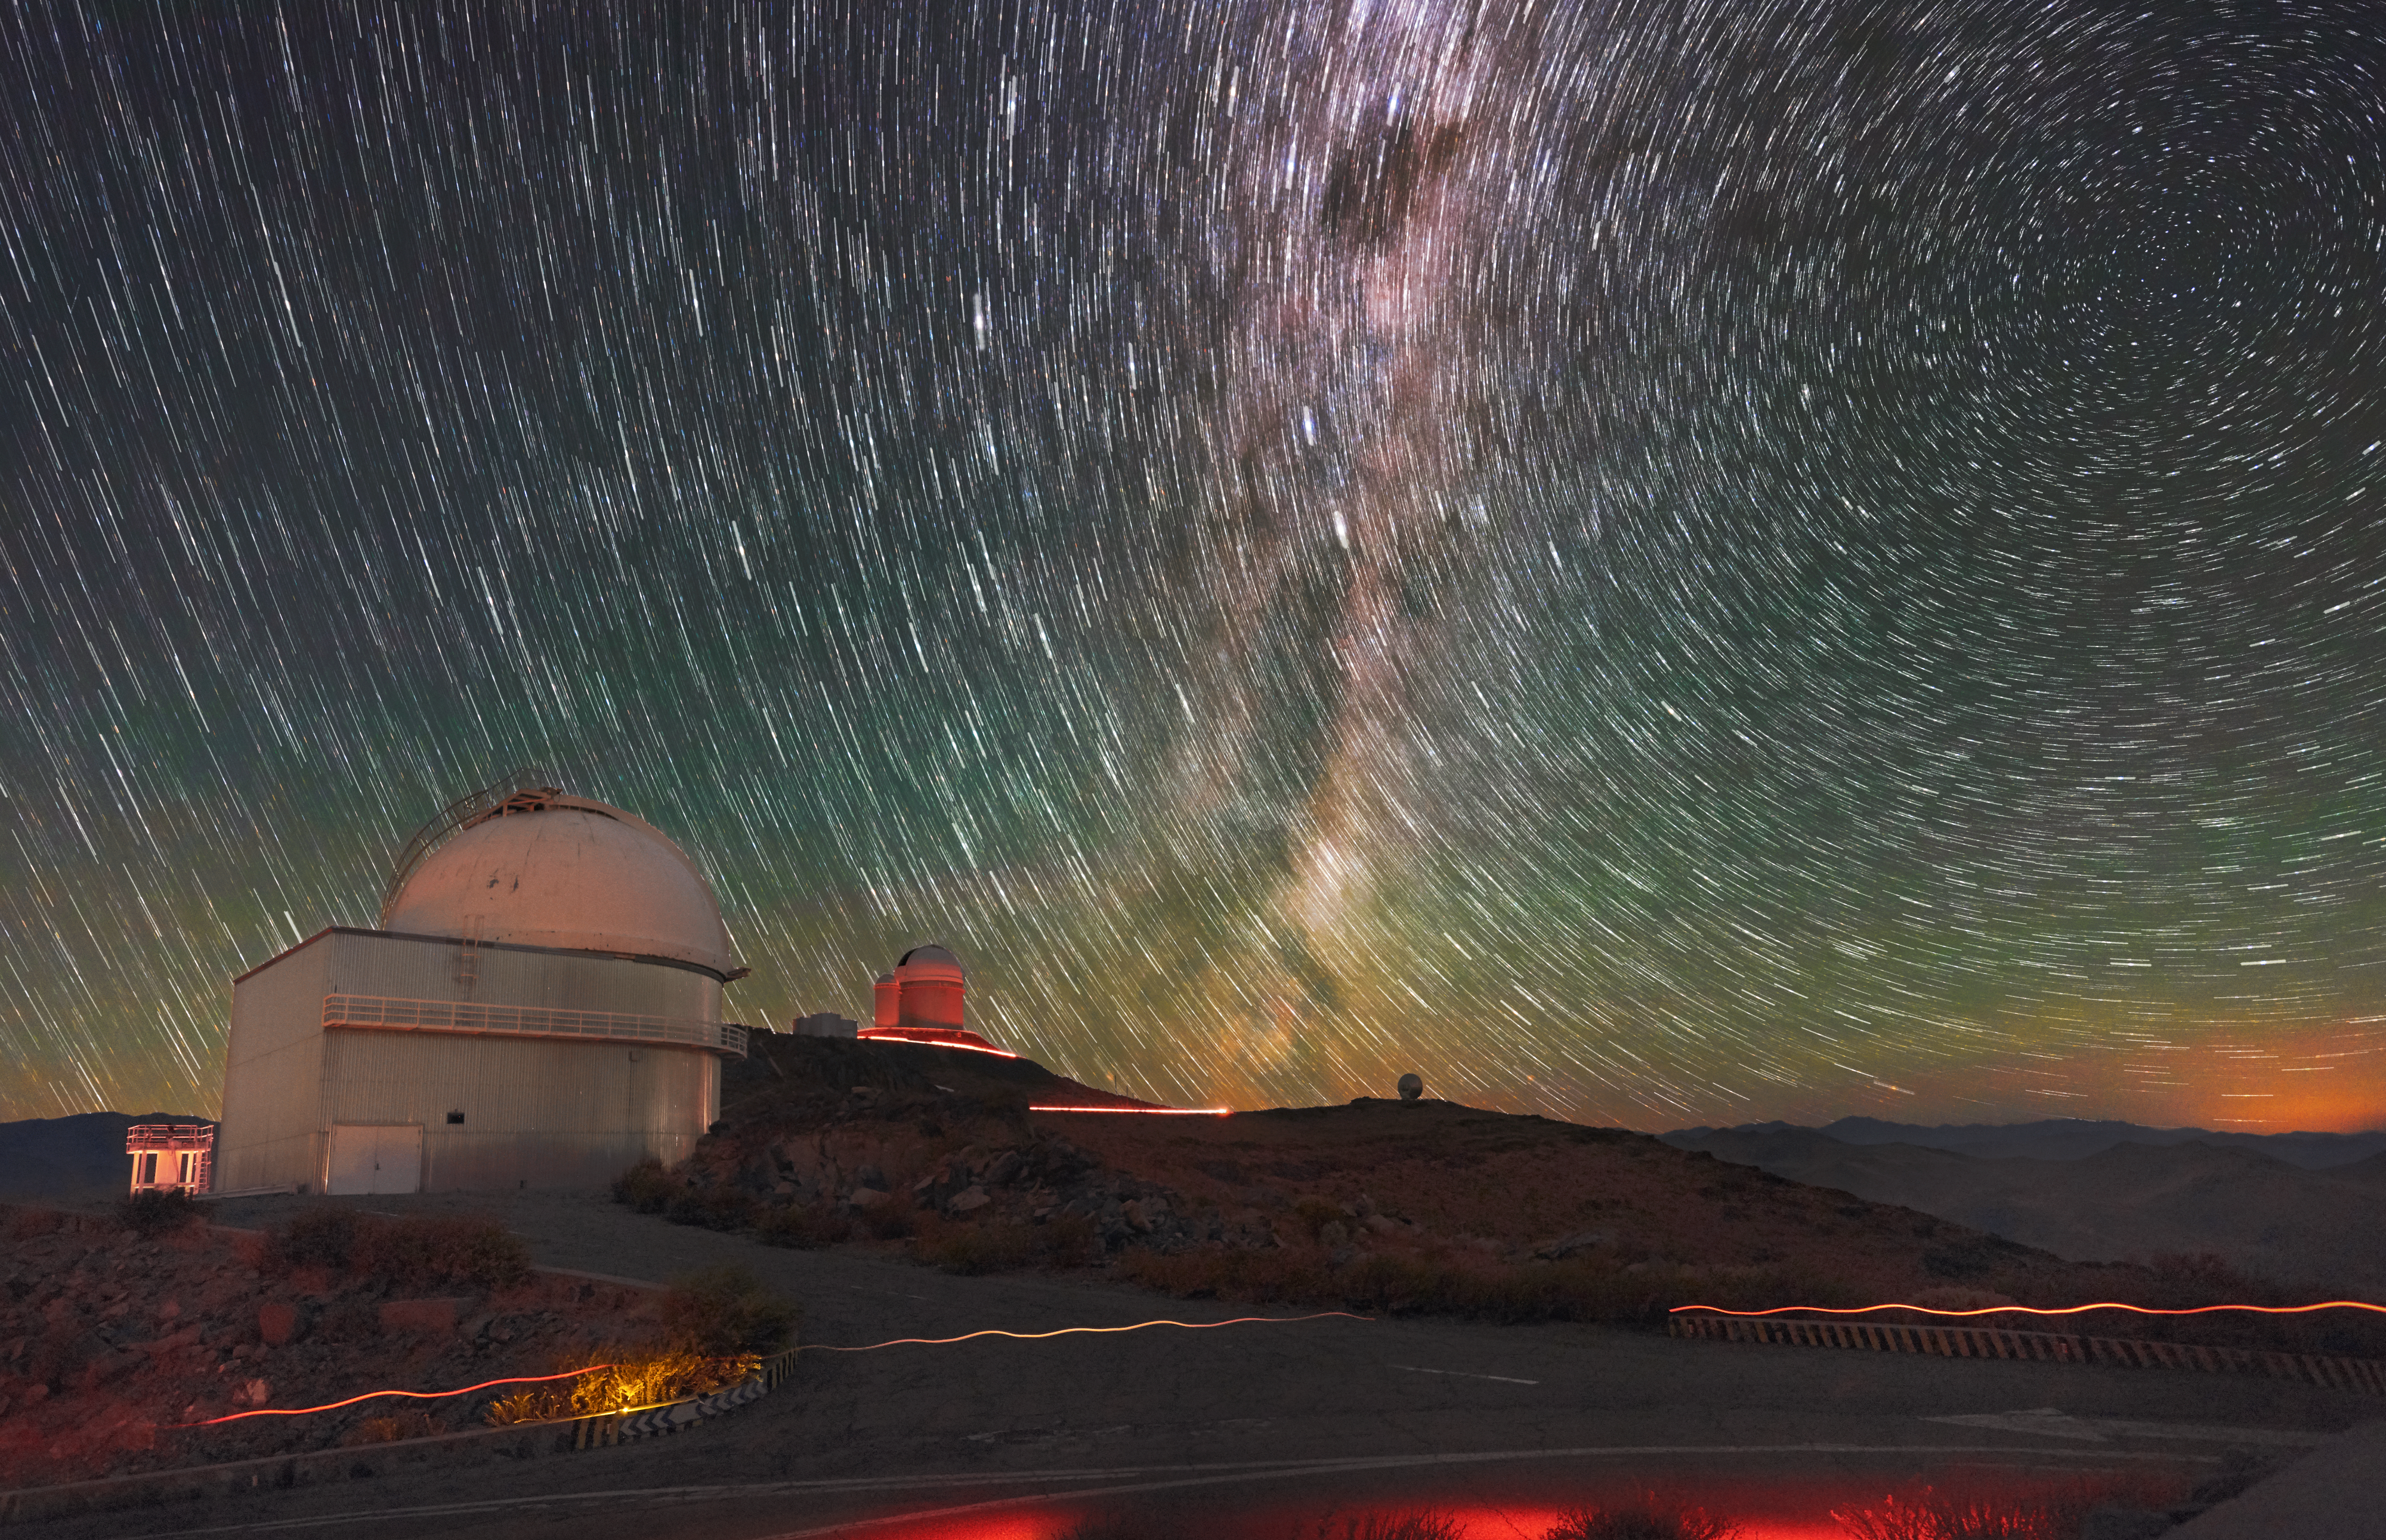

Stars over La Silla

Over ESO's La Silla Observatory in the Chilean Atacama Desert, the skies are remarkably clear. As well as a vast number of stars, the Milky Way can be seen in all its splendour.

Credit: Zdeněk Bardon (bardon.cz)/ESO